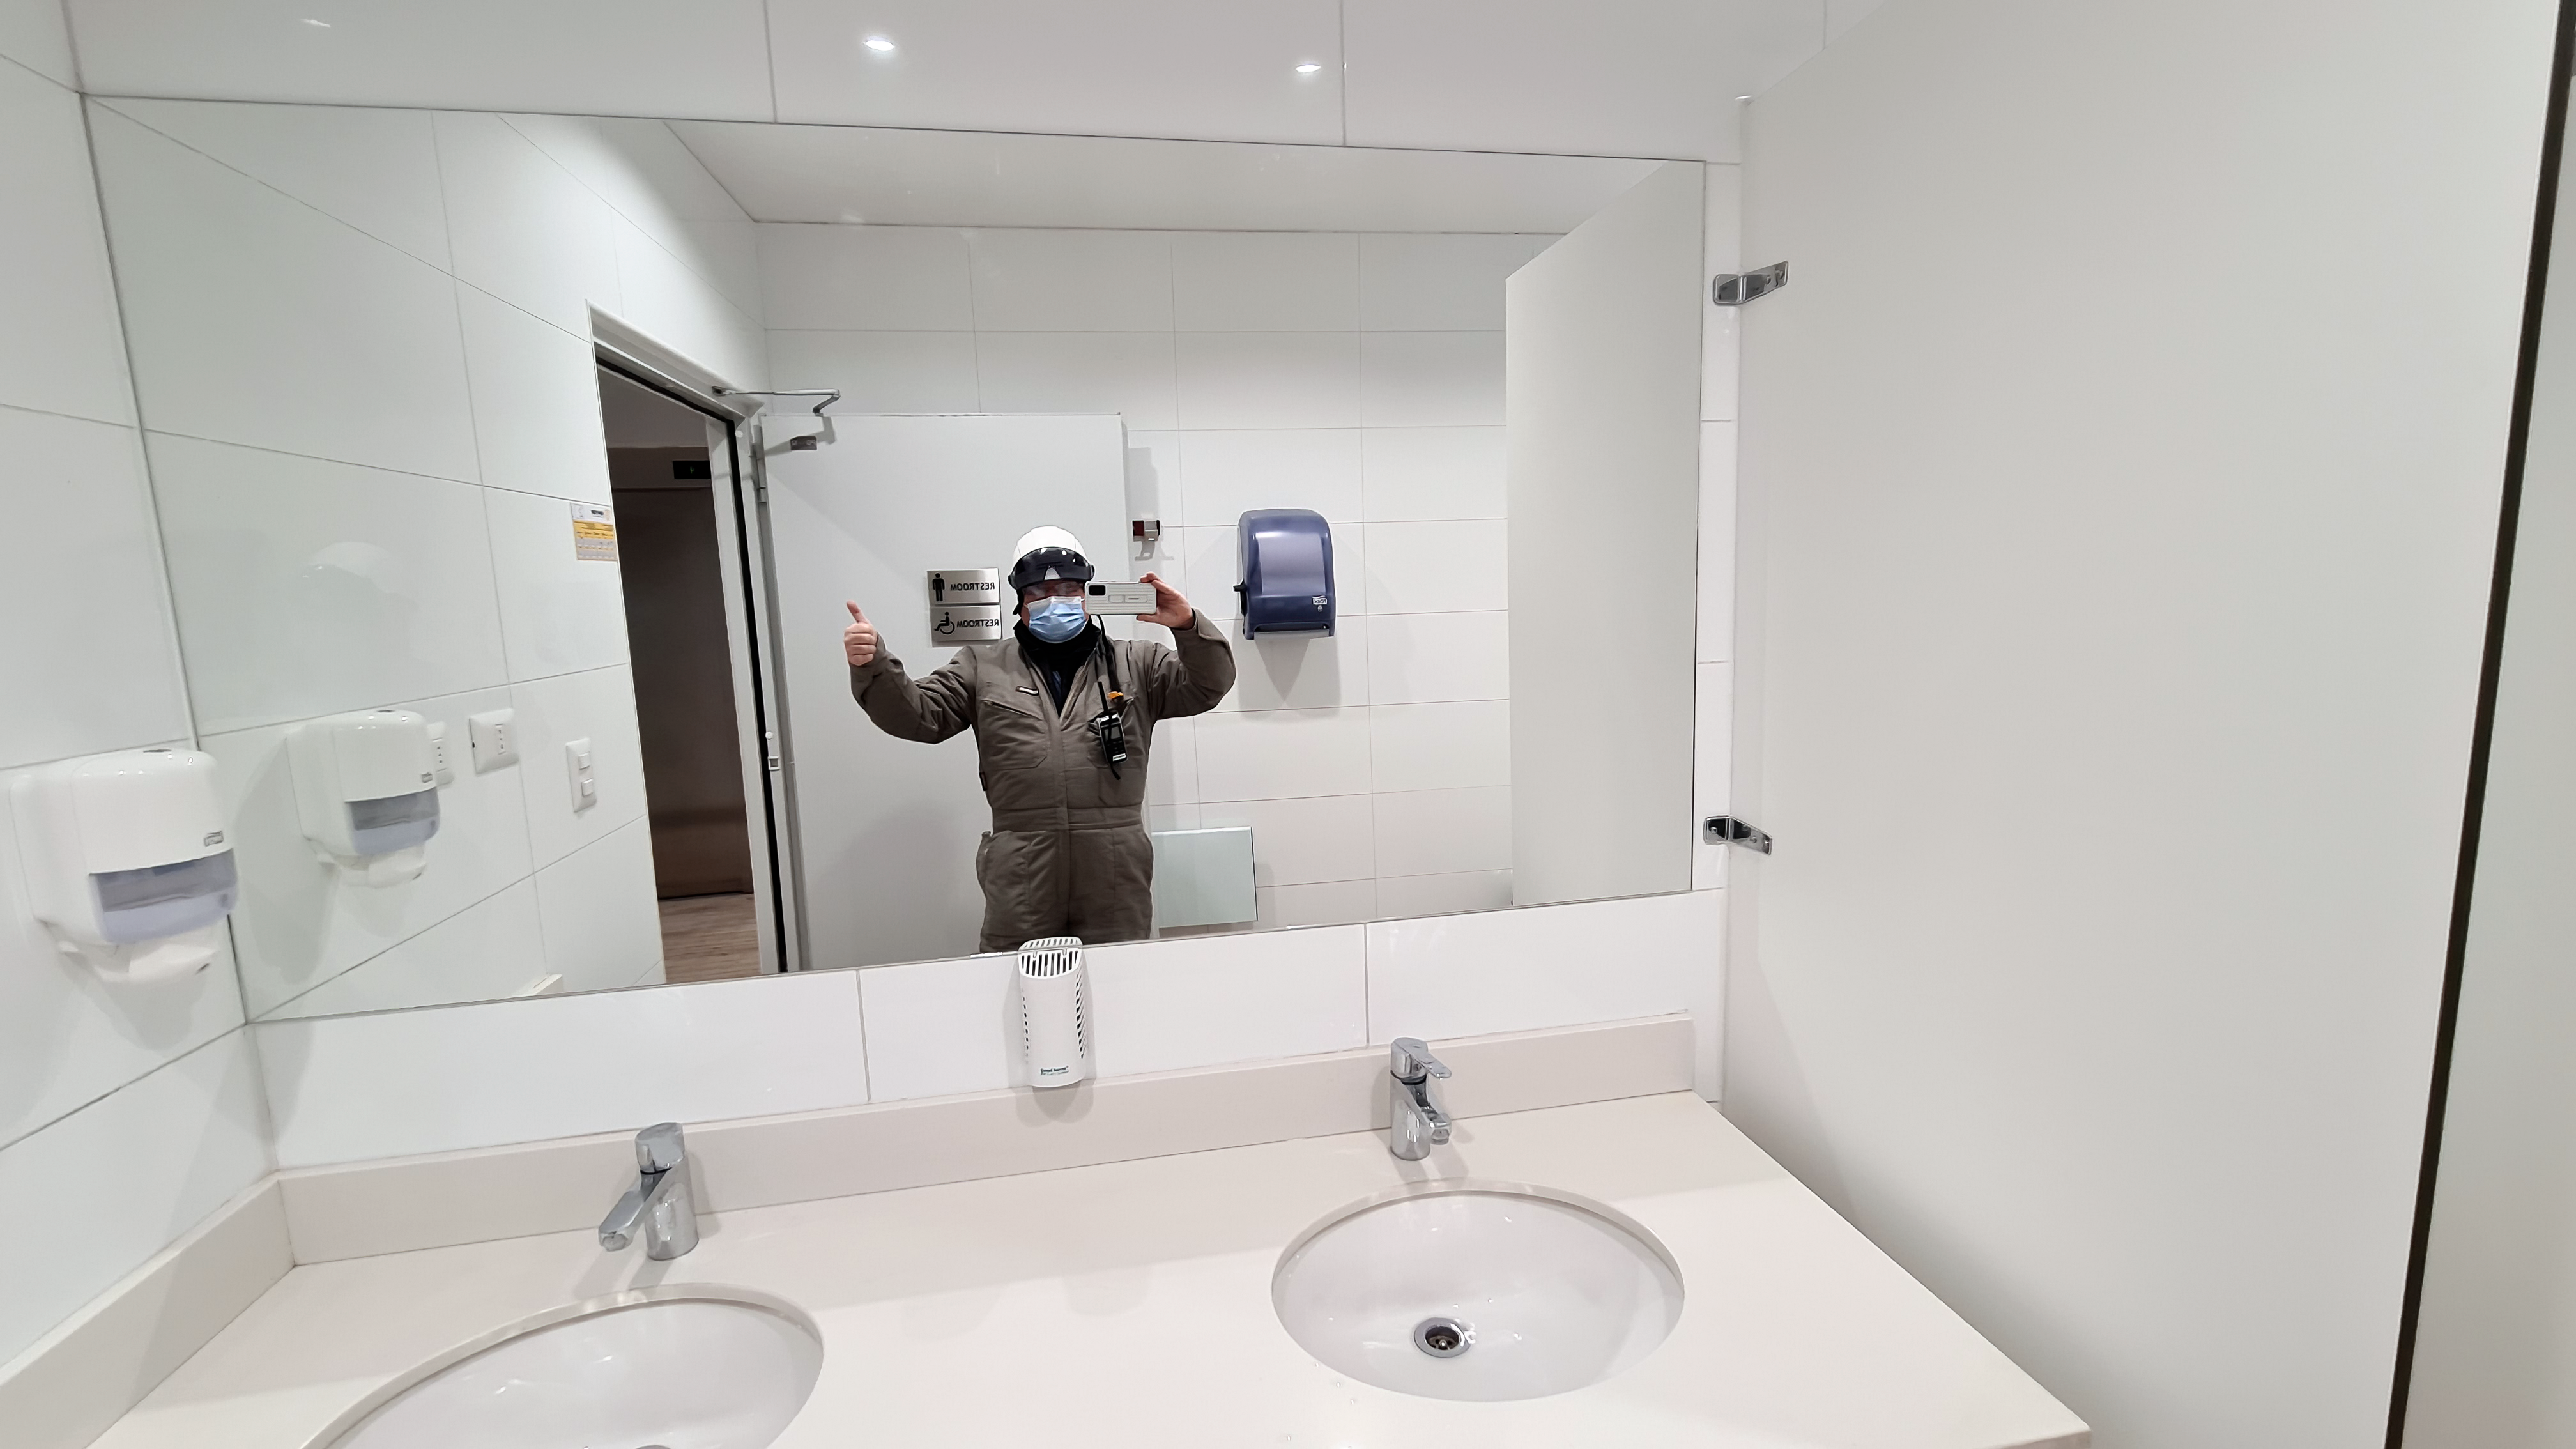

Vera C. Rubin Observatory 1 July 2020

Small teams are still visiting the summit at least twice a week for inspections and maintenance work, as winter storms continue to pose challenges. During the inspection on July 1st, a small amount of water was found and cleaned from the TMA azimuth track, and some superficial rust was removed from one of the TMA supports. These efforts by the summit inspection teams are very important, as they help keep minor issues from becoming bigger problems.

Credit: Rubin Obs/NSF/AURA